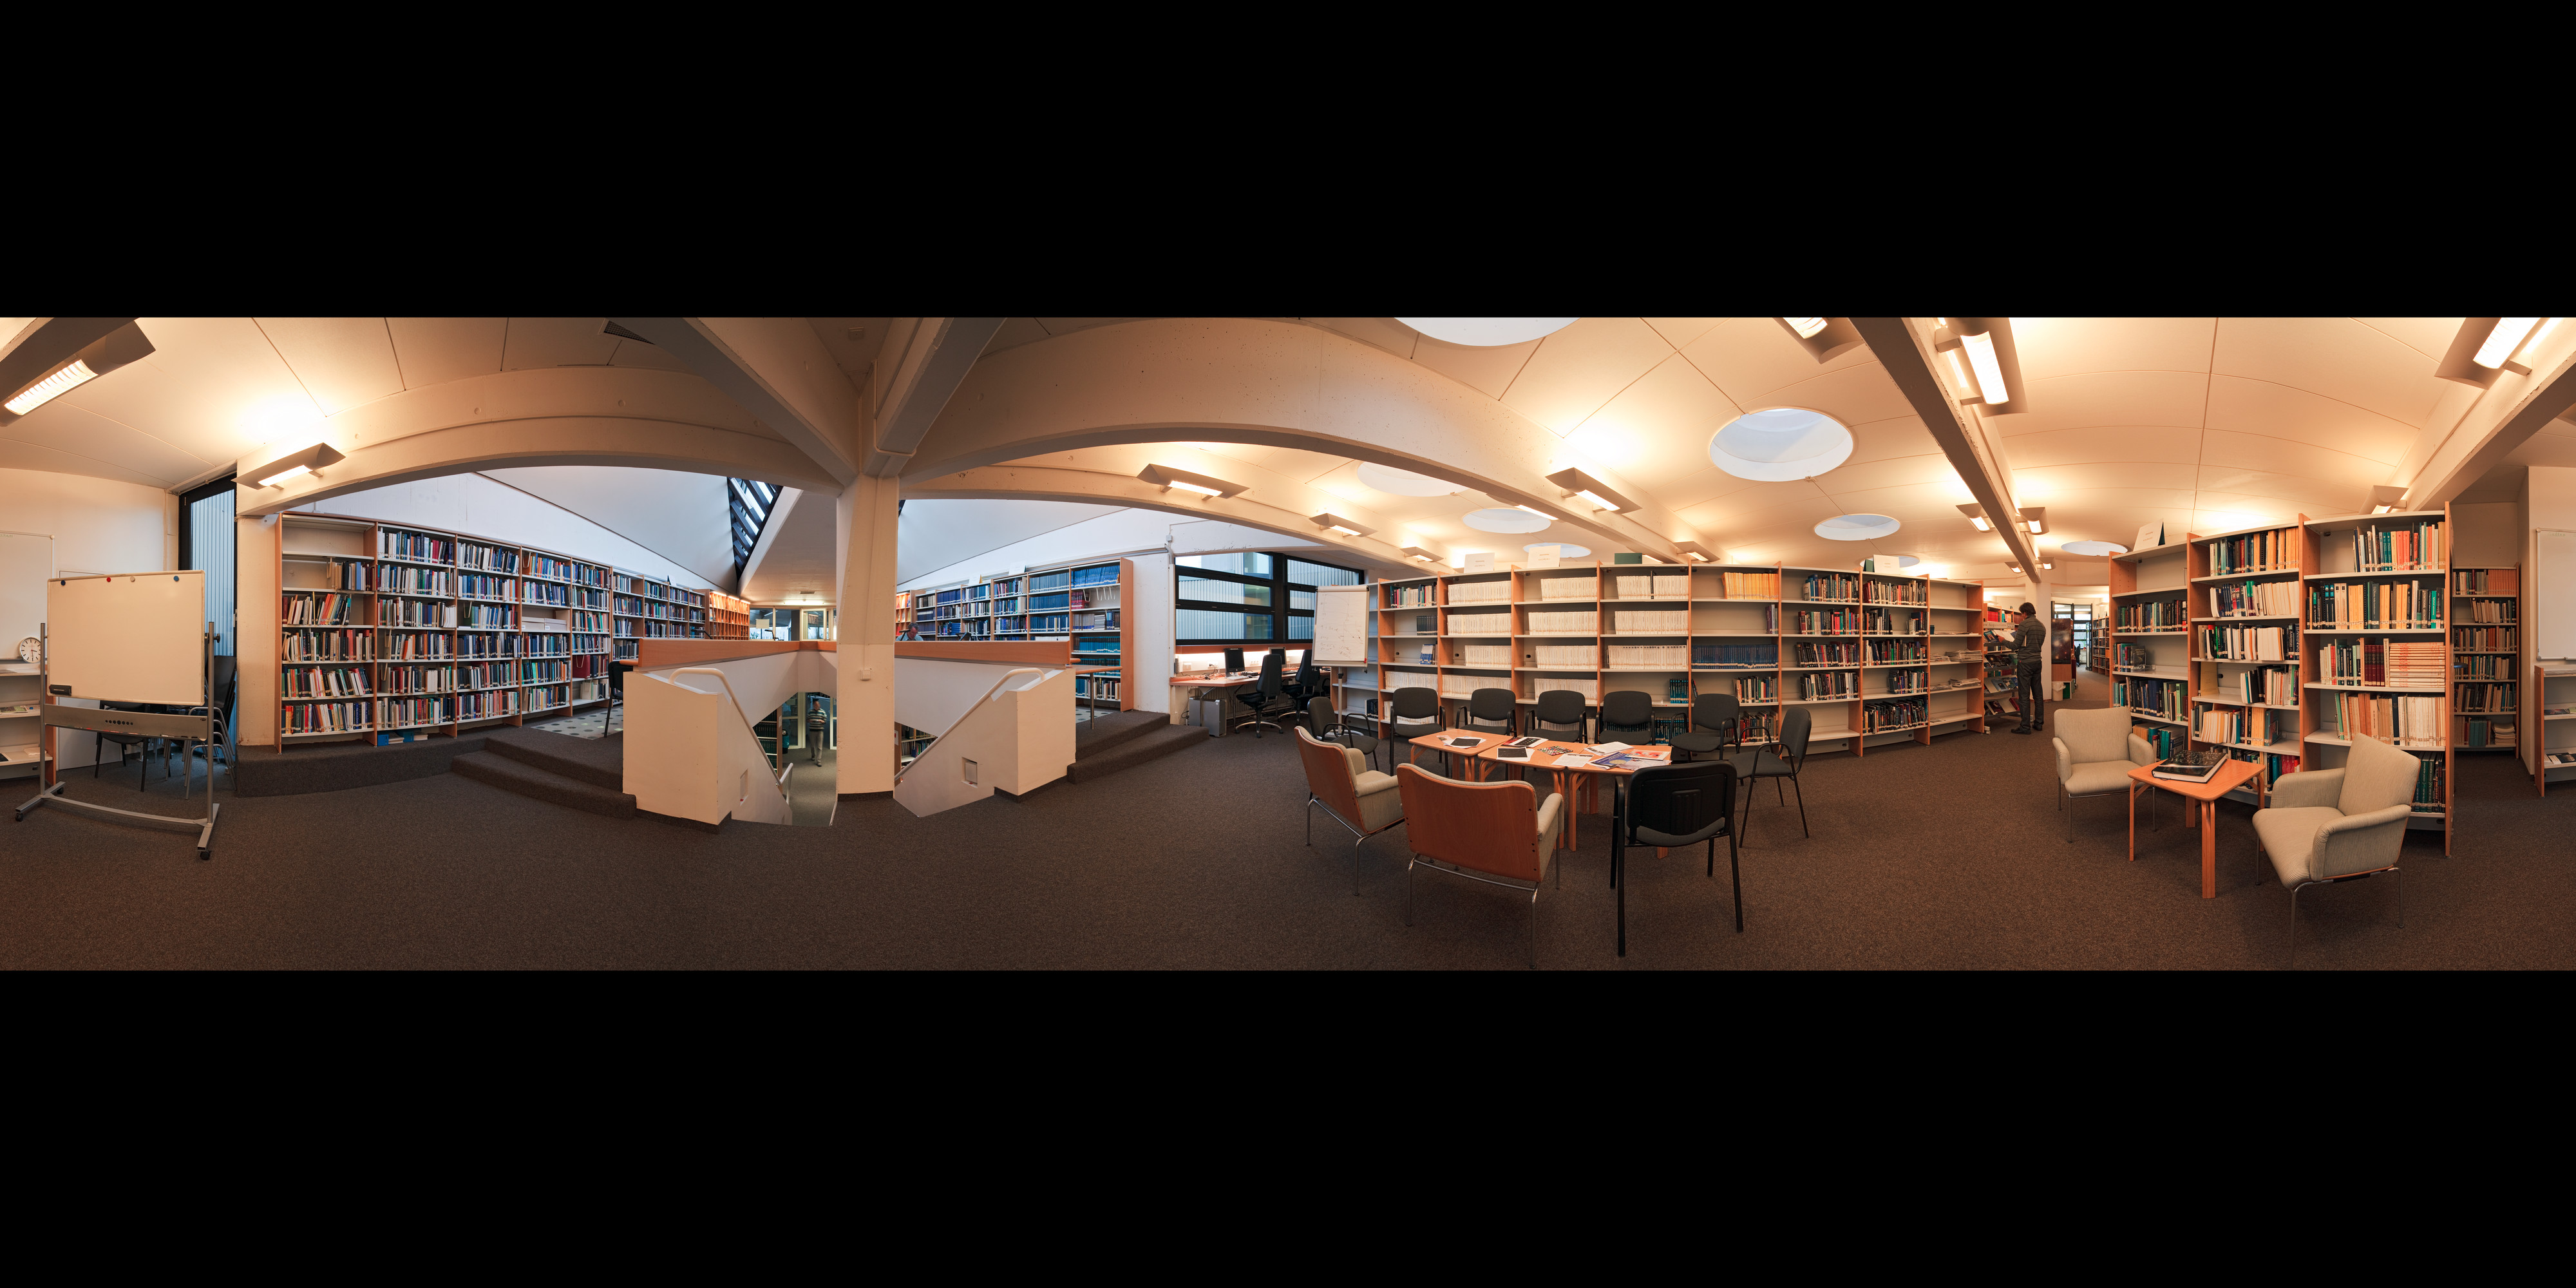

The library at ESO Headquarters

Stunning extended to 360 x 180 degrees (with black)panorama view of the library at ESO Headquarters, in Garching, near Munich, Germany. For more information about the resources of the ESO Libraries, please visit: http://www.eso.org/sci/libraries/.

Credit: ESO